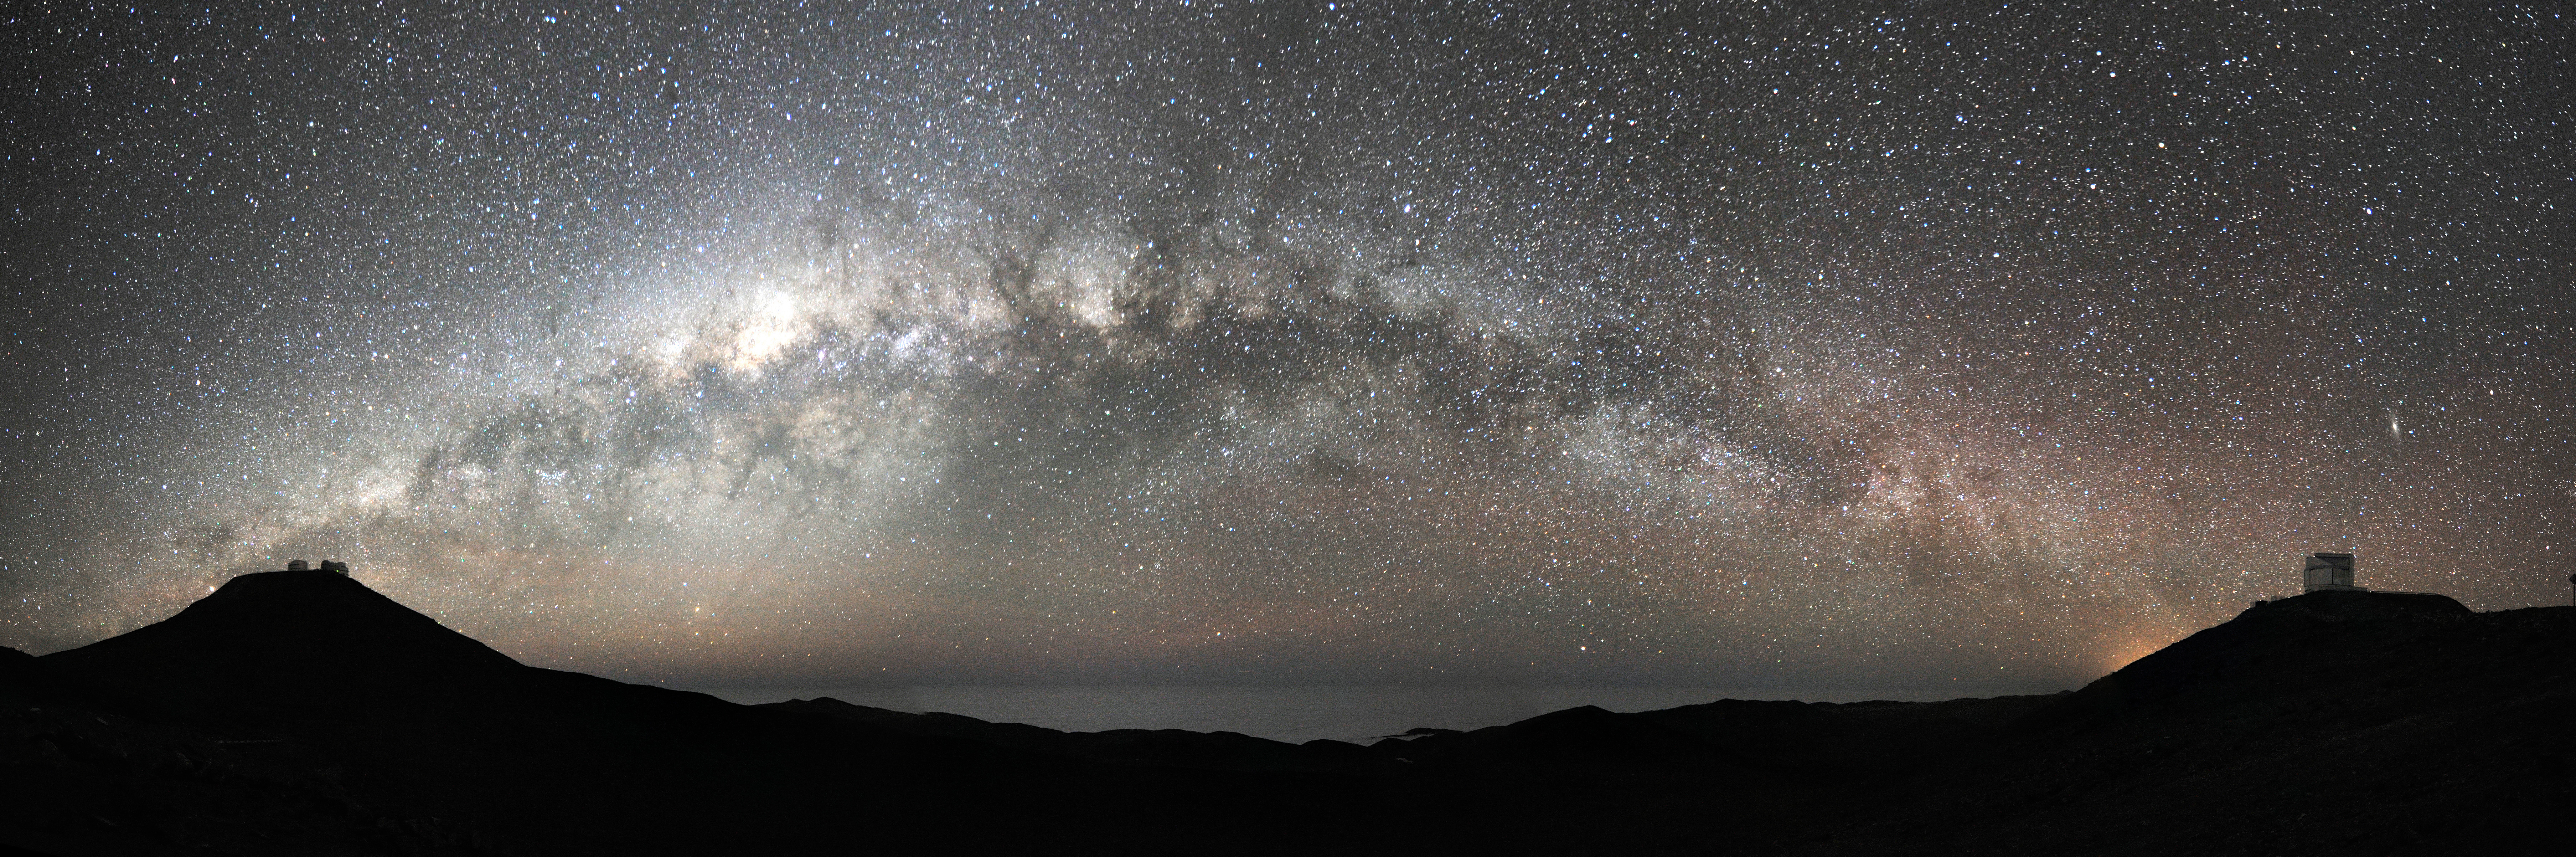

Galactic bridge

Our own galaxy, the Milky Way, appears in this stunning wide angle view as a bridge which seems to connect Paranal Mountain, the VLT site (on the left) with the nearby peak, home of the VISTA survey telescope. The brightest area, crossed by dark lanes corresponds to the central bulge of our galaxy that we see perfectly edge-on. On the right, just above the VISTA telescope, the Andromeda galaxy (M31) is clearly visible as an elongated bright spot. M31 is a giant spiral galaxy, larger than the Milky Way, member of our Local Group and located some 2 million light-years away. Because of the exceptional quality of the sky, stars are still perfectly visible just above the horizon, where clouds typically cover the Pacific Ocean, only 12 km away from the observatory.

Credit: G. Hüdepohl (atacamaphoto.com)/ESO